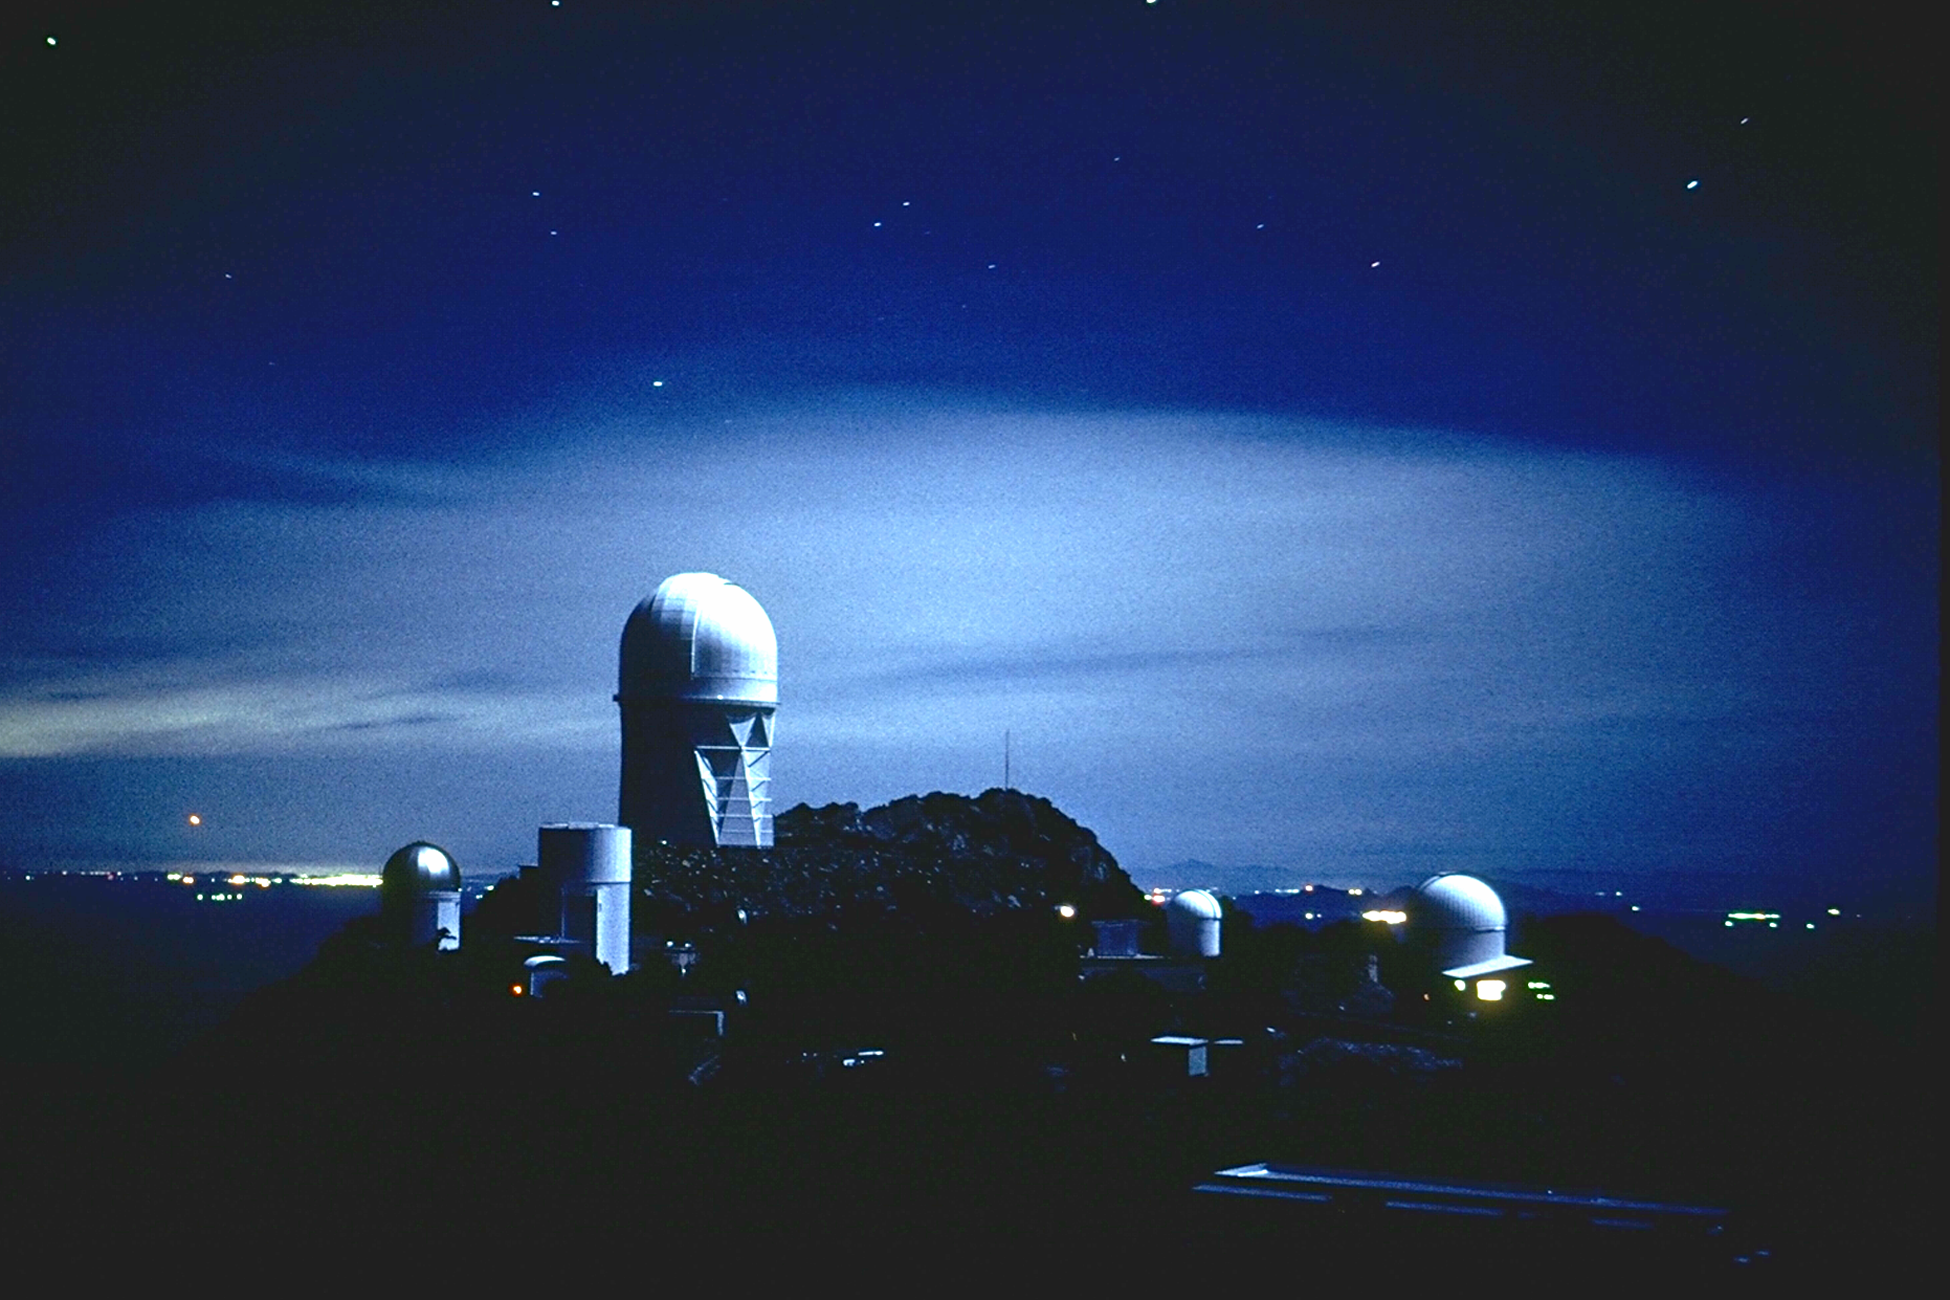

Kitt Peak at night

Kitt Peak mountain top looking north-east. Small star trails are visible. This older view shows the first University of Arizona SpaceWatch telescope and the Steward Observatory's 90-inch telescope, the Mayall 4-meter, an older version of the MIT all-sky monitor, and the Burrell Schmidt (from left to right). Compare this with a more recent picture.

Credit: NOIRLab/NSF/AURA